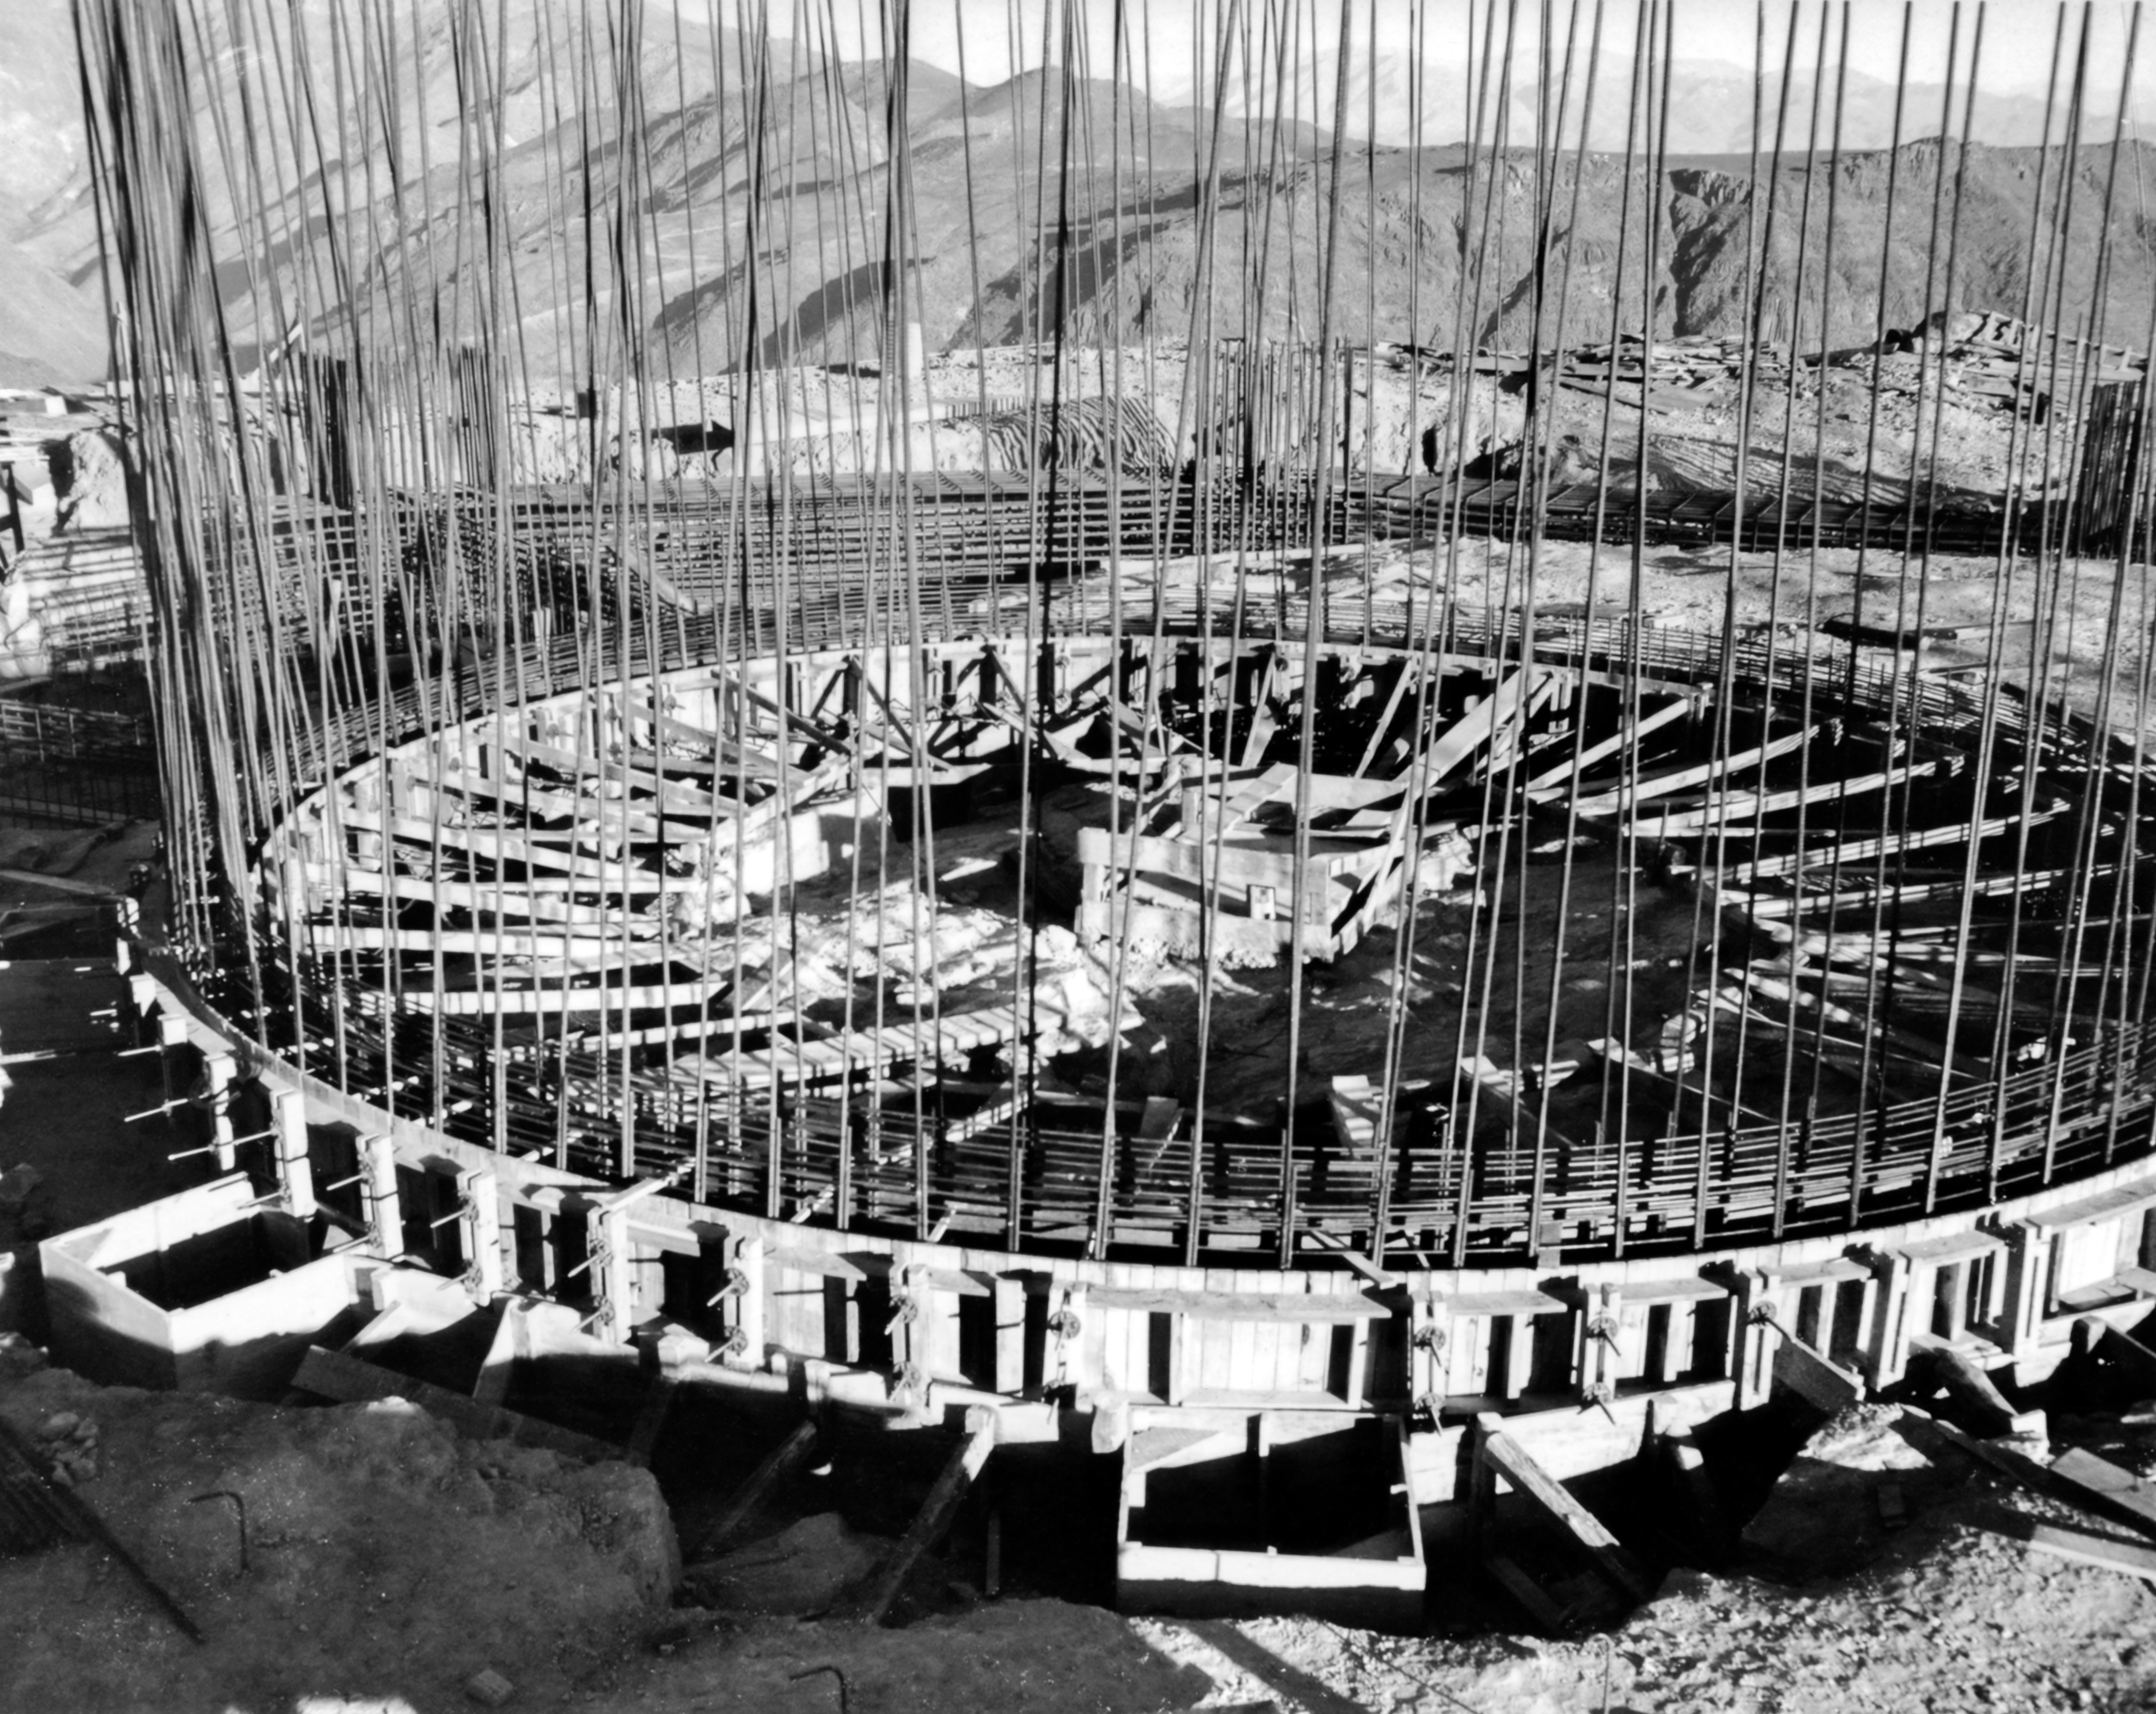

CTIO History - Construction on Víctor M. Blanco 4-meter Telescope

A historical photo of the construction of the Víctor M. Blanco 4-meter Telescope at Cerro Tololo Inter-American Observatory (CTIO), a Program of NSF NOIRLab, in Chile.

This image is part of NSF NOIRLab’s historical archives.

Credit: CTIO/NOIRLab/NSF/AURA/R. González